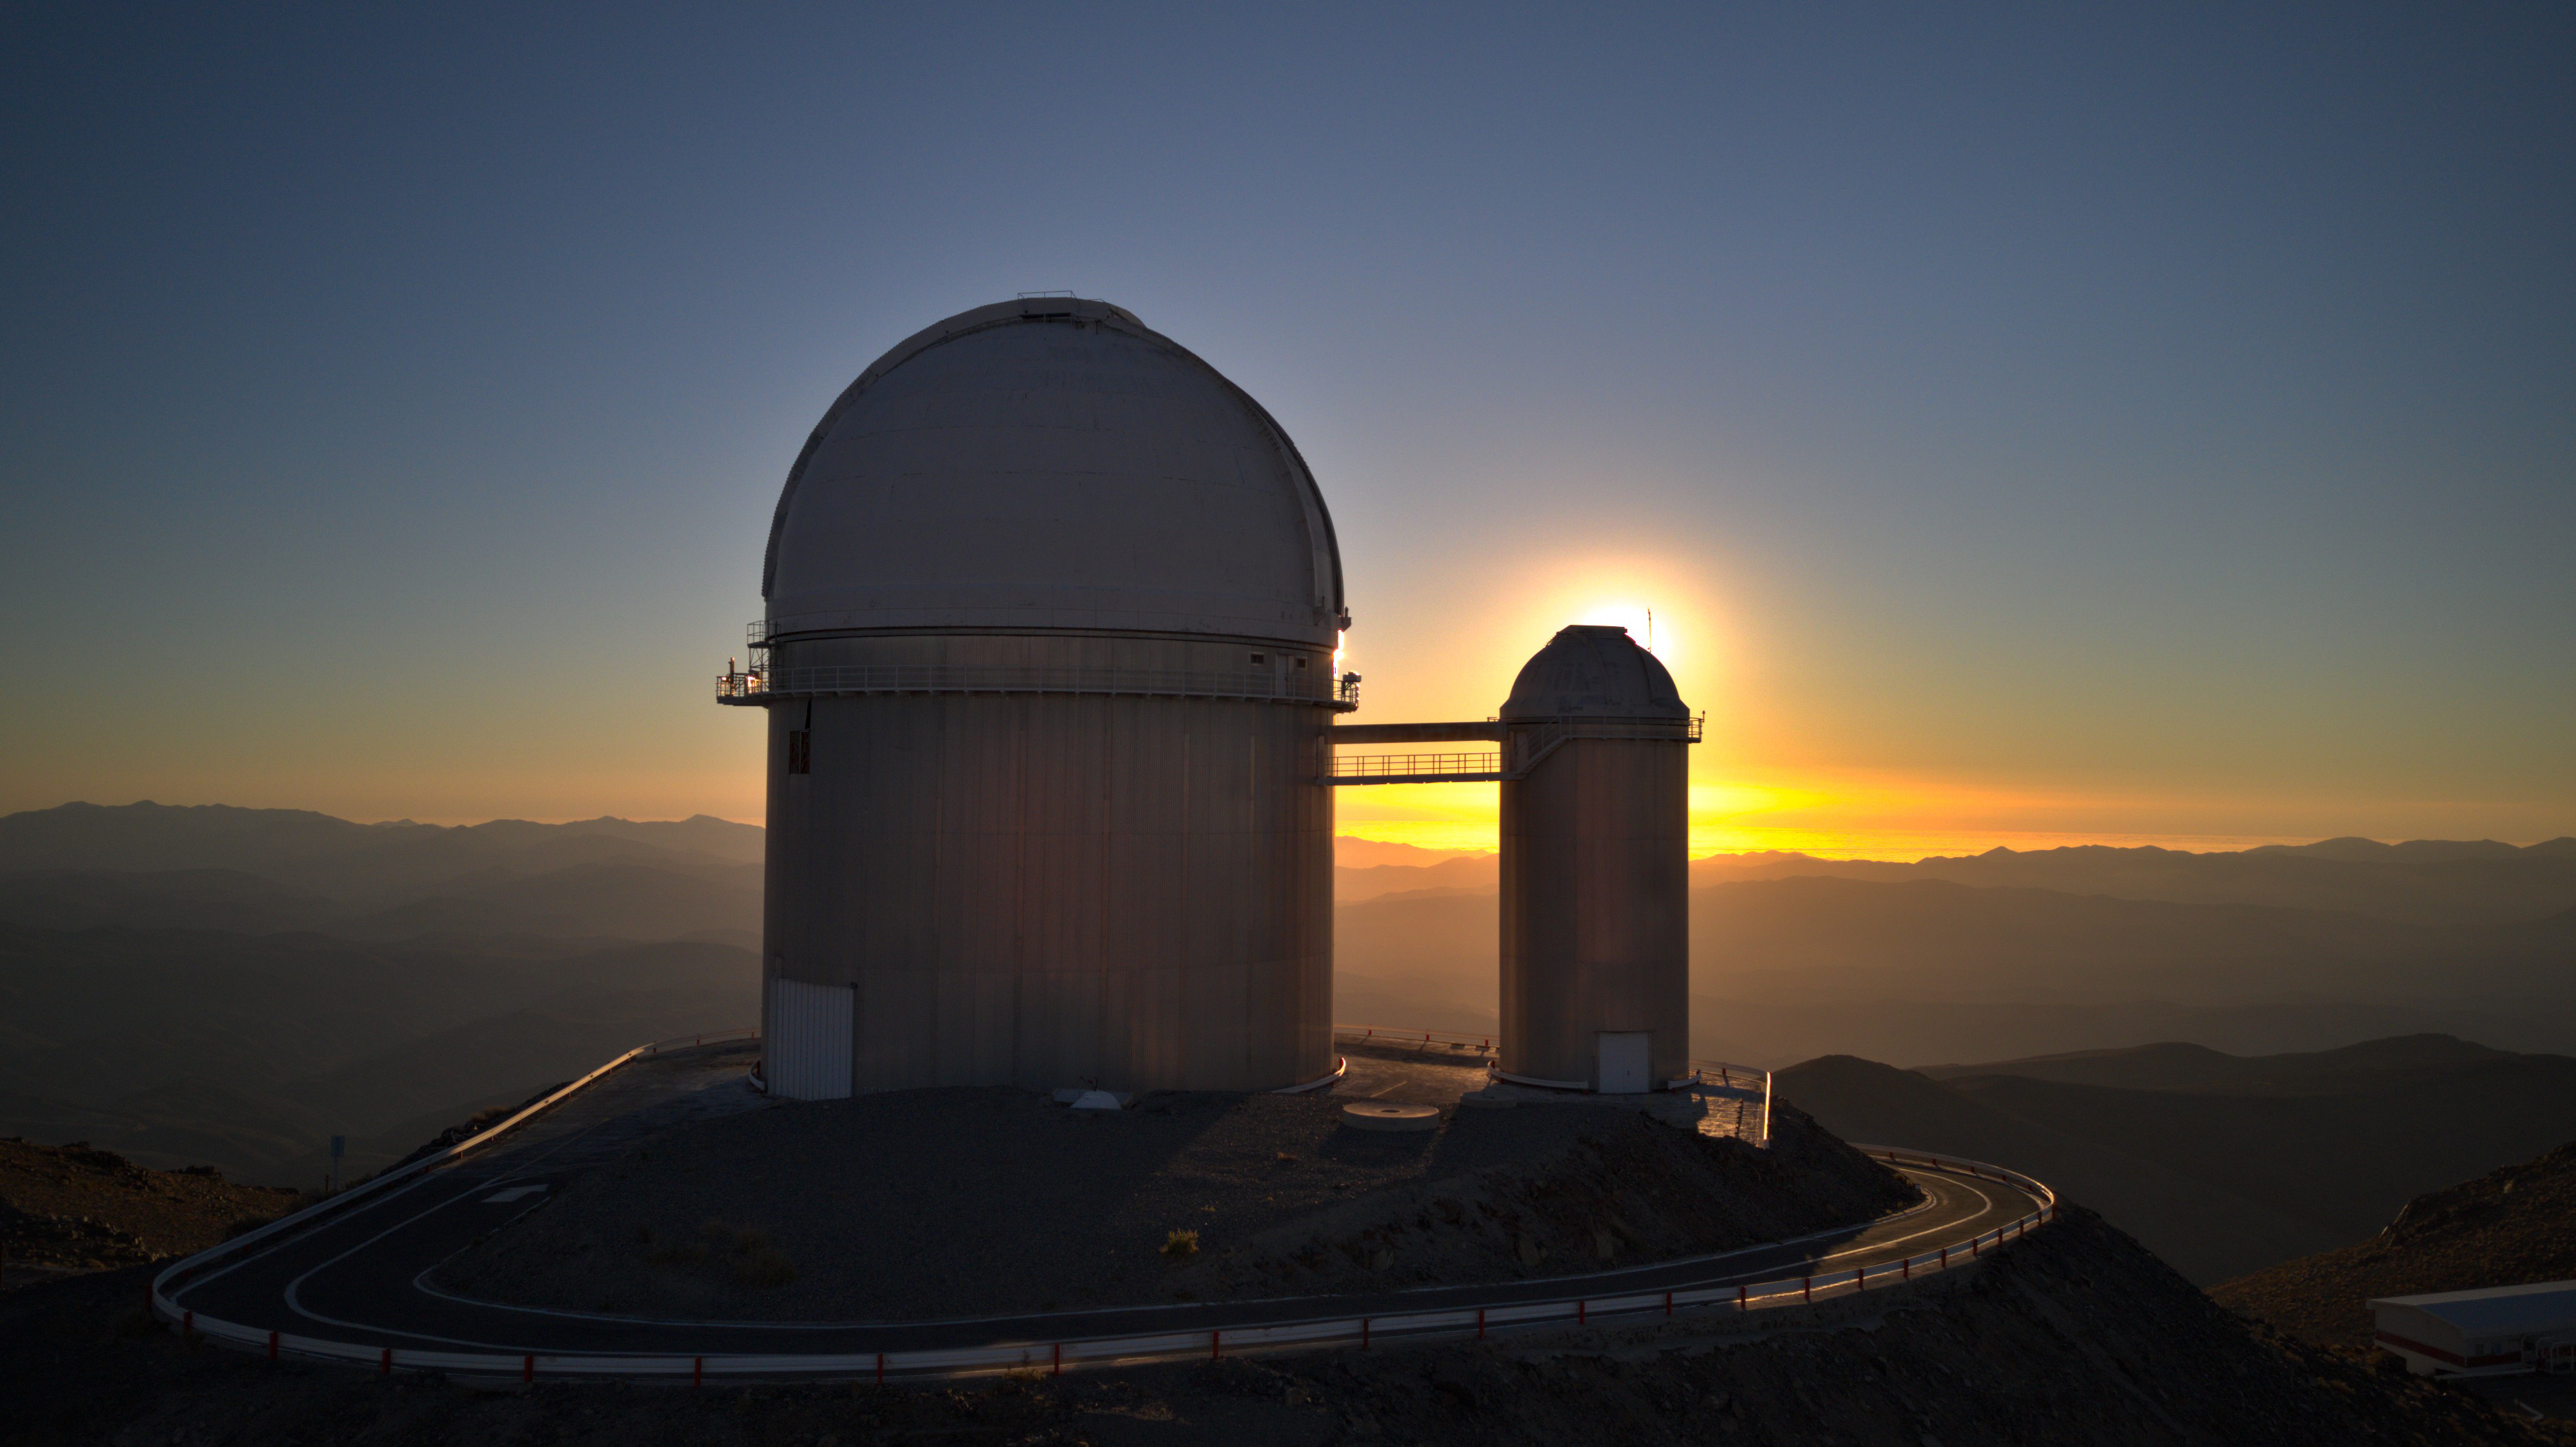

Hunting sunsets and exoplanets

For almost 50 years, the ESO 3.6m Telescope has been standing proud at the La Silla Observatory, 2400 metres above sea level. La Silla, on the outskirts of the Atacama Desert in Chile, is the first location where ESO started building telescopes, back in the 1960s. The ESO 3.6m Telescope, hosted in the large dome to the left, first saw light in 1976 and has been searching the skies ever since. During those years, it has looked over thousands of spectacular sunsets like the one in this Picture of the Week.

In 1999, this telescope got a full makeover to ensure it remained in good shape for cutting-edge research, with further upgrades done in the 2000s. And you better not underestimate this old machine, because today, it is home to the most successful finder of low-mass exoplanets on Earth!

Throughout the years, the telescope has been home to different instruments, but only one of those remains today: the High Accuracy Radial velocity Planet Searcher, which it has housed since 2003. HARPS is — of course — a specialised exoplanet hunter. It made several notable discoveries, like the Earth-mass exoplanet orbiting the red dwarf star Ross 128 in 2017. Who knows how many more discoveries this amazing team will make?

Bonus question: which telescope was hosted on the dome that, in this image, is hiding the setting sun?

Credit: ESO/I. Saviane